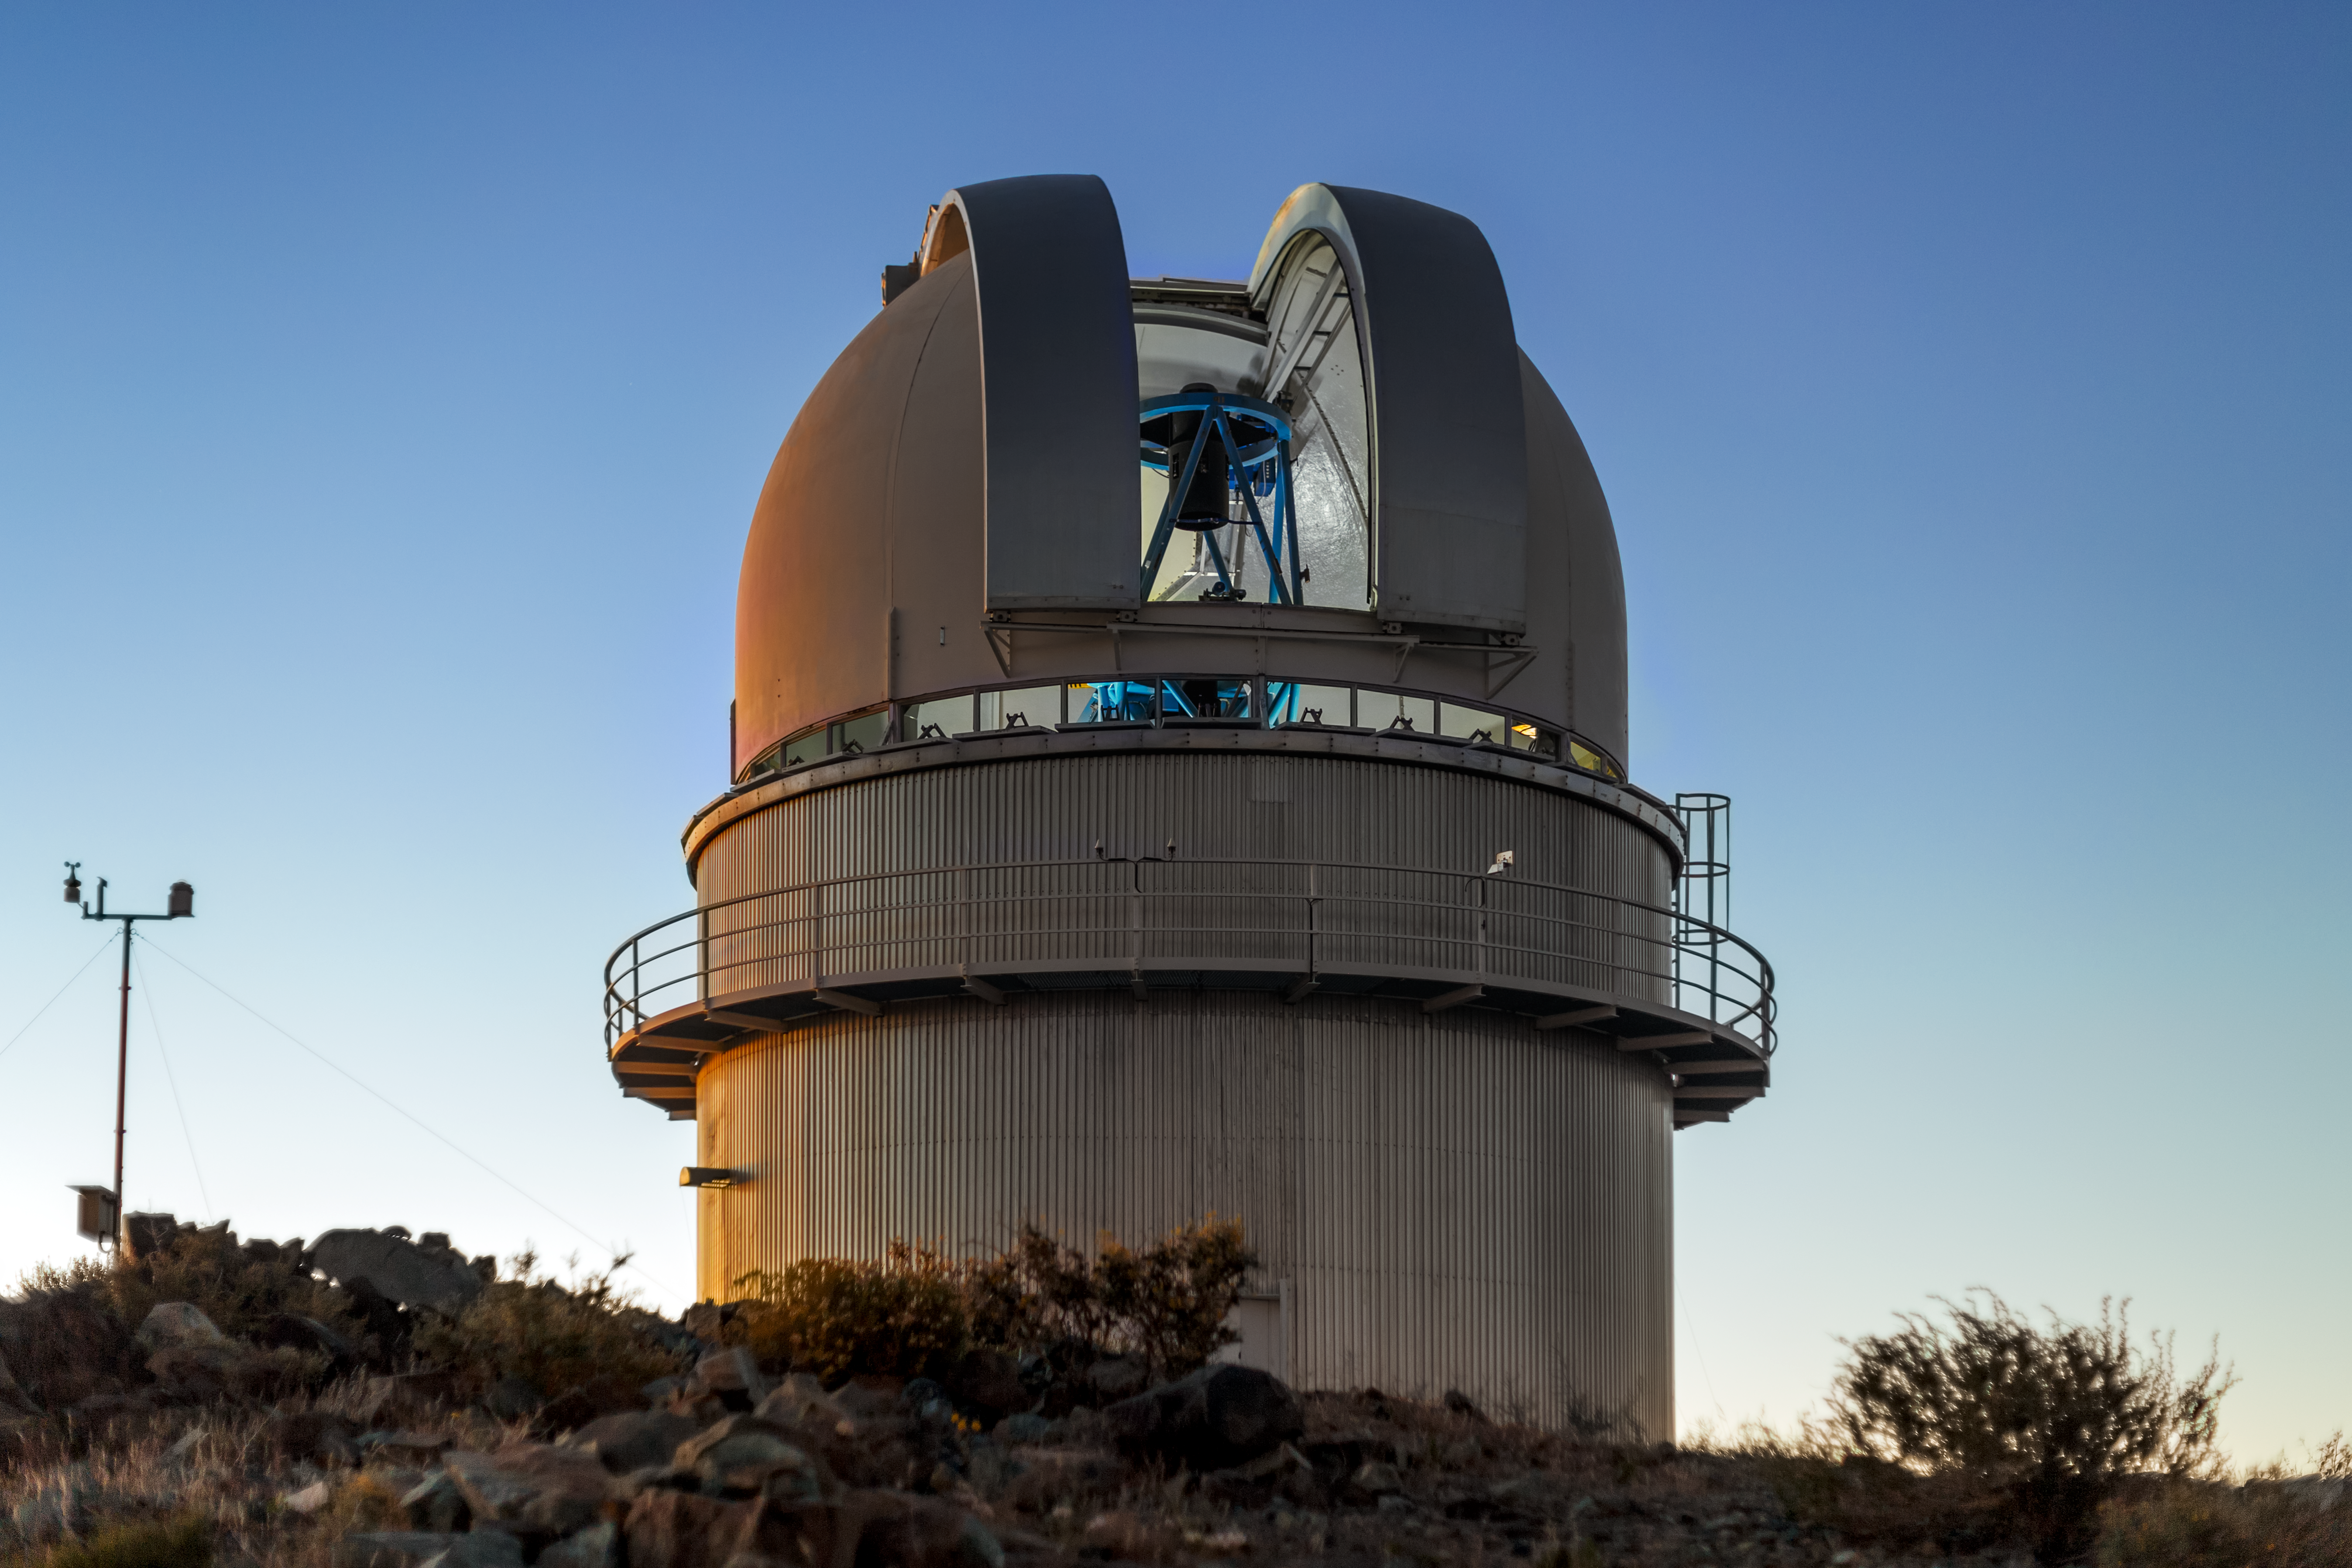

Danish telescope at dusk

Dusk sets over the Danish telescope at La Silla Observatory in Chile.

Credit: P. Horálek/ESO